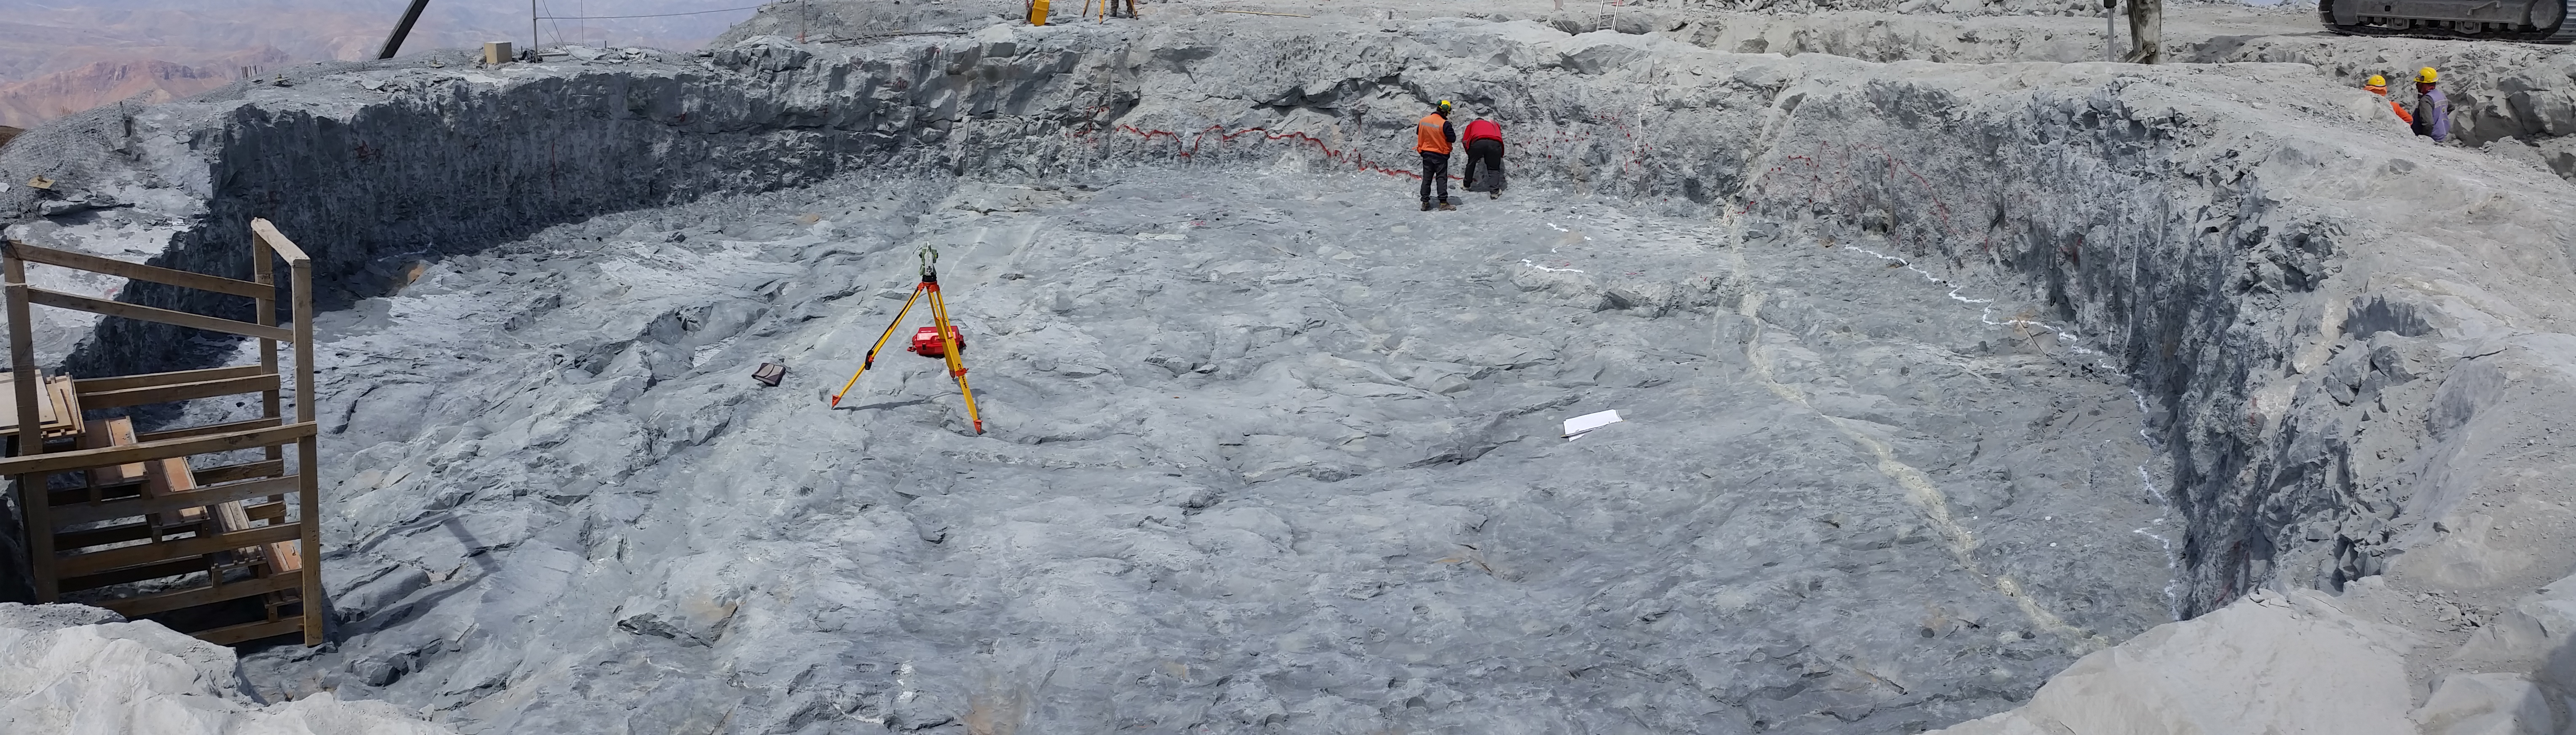

Fourth week of January 2016 Collection

Arcadis approves the excavation of the Pier foundation, with minor restrictions to be resolved by Besalco. Next step anchor bolt installation.

Credit: Rubin Observatory/NSF/AURA